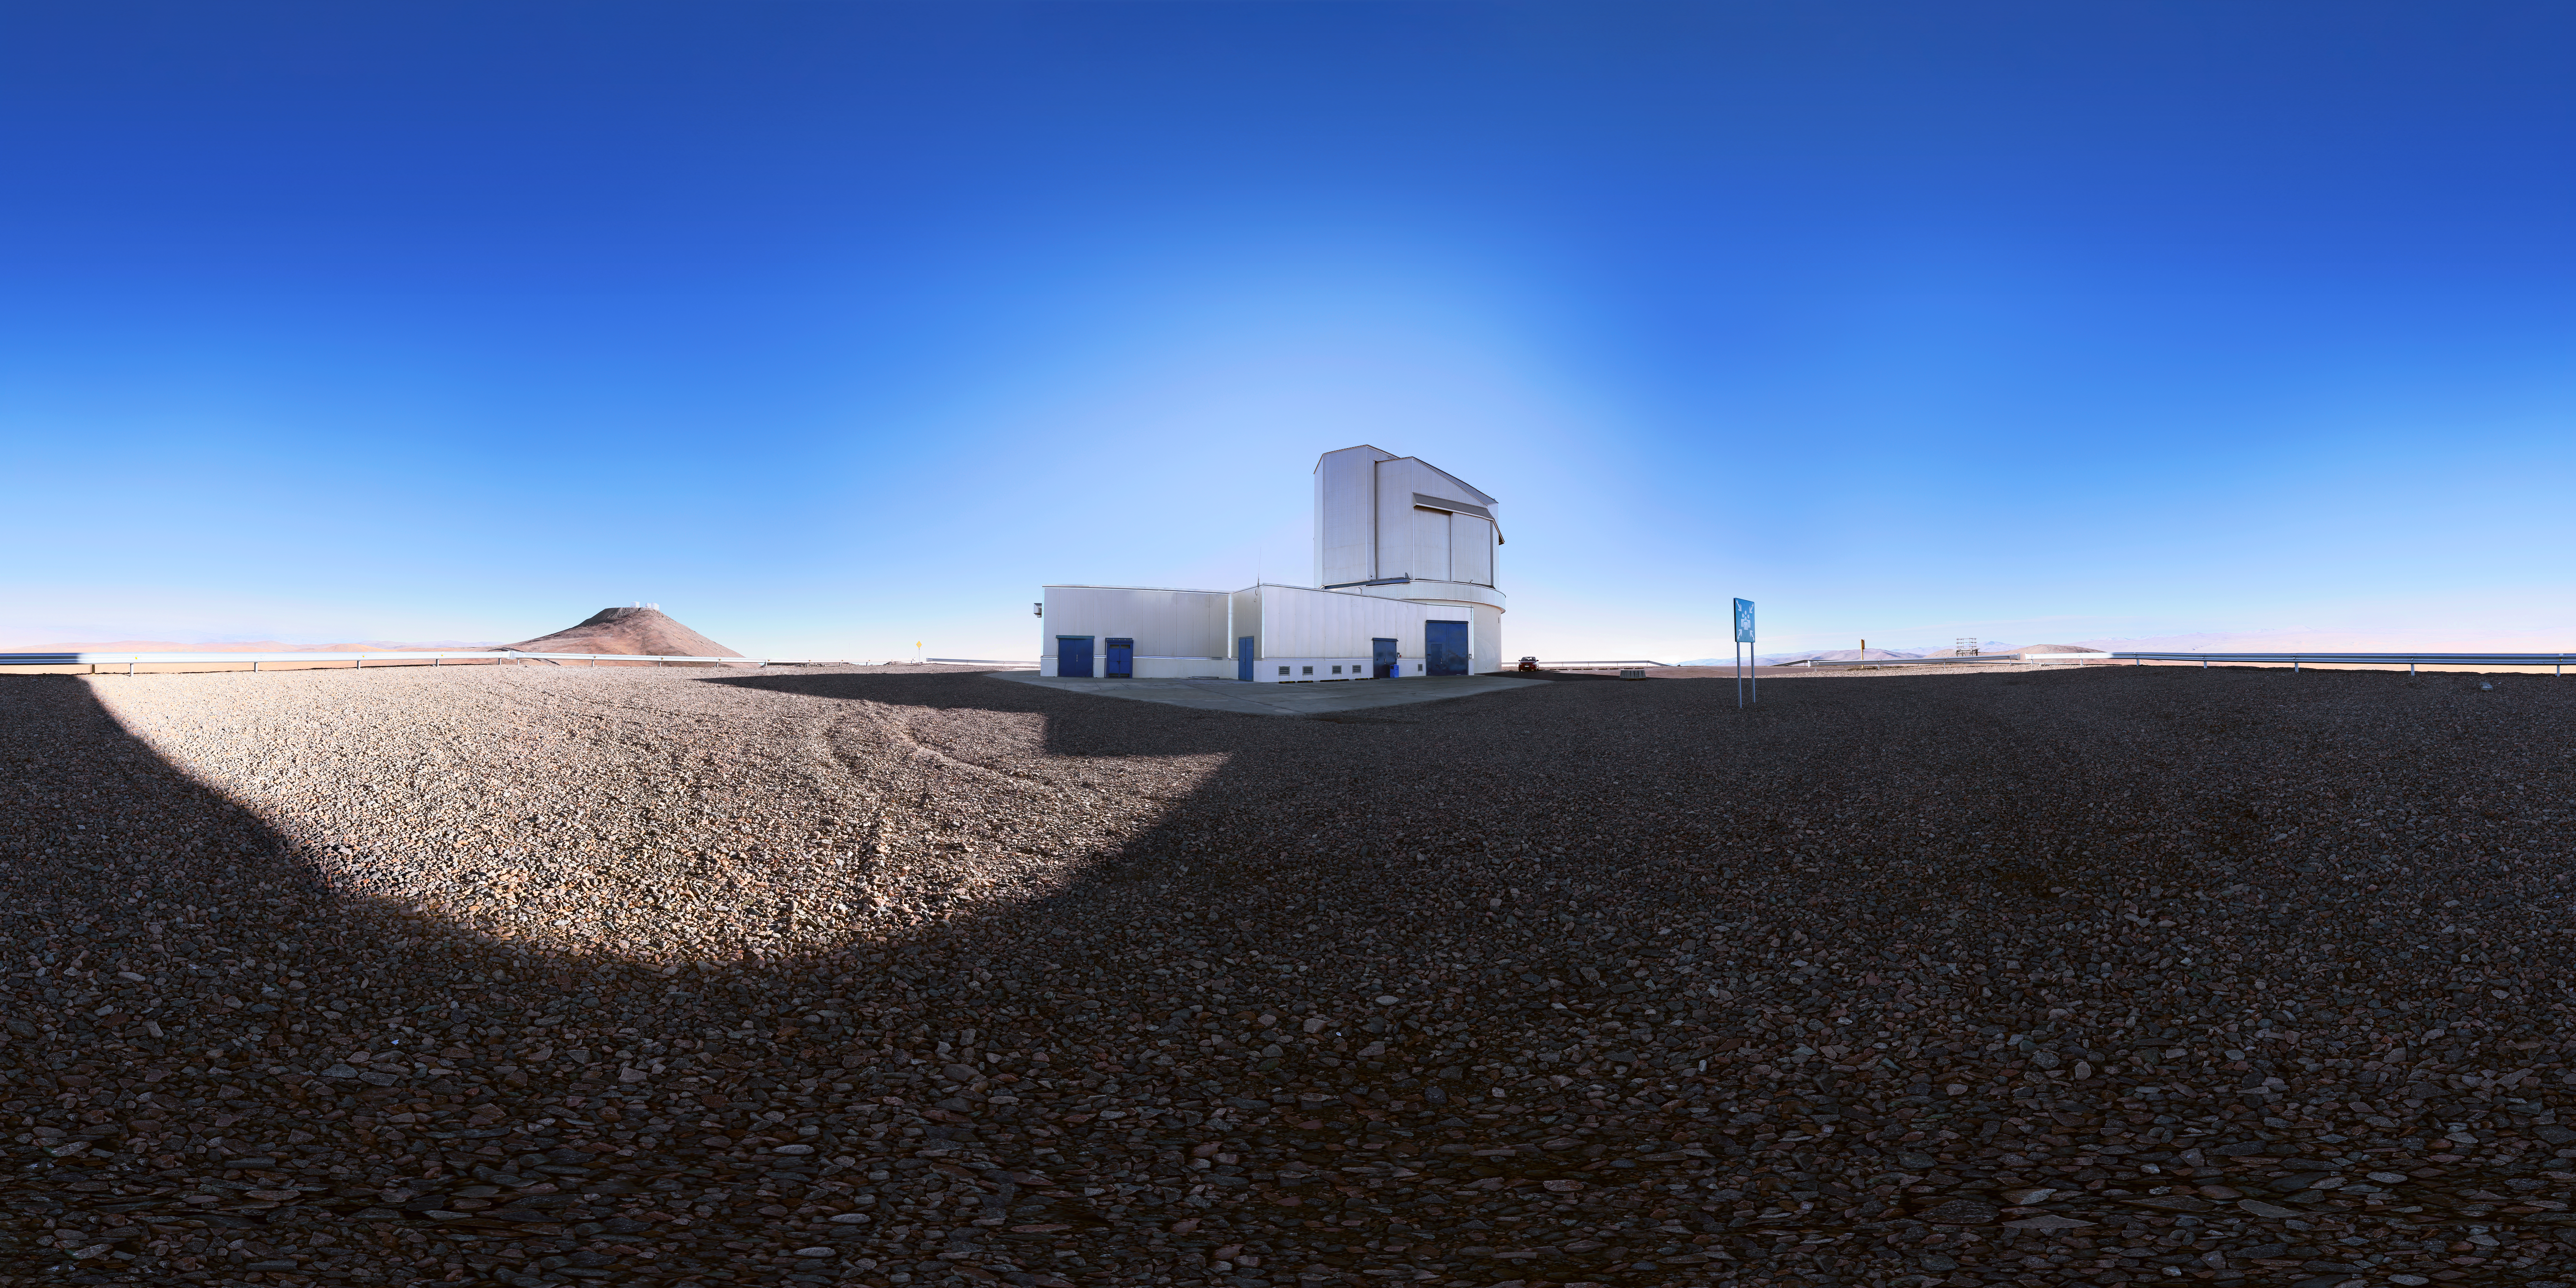

VISTA vista

VISTA (Visible and Infrared Survey Telescope for Astronomy) is part of ESO’s Paranal Observatory. Observing the Universe at near-infrared wavelengths, it is the world’s largest survey telescope.

Credit: F. Char/ESO